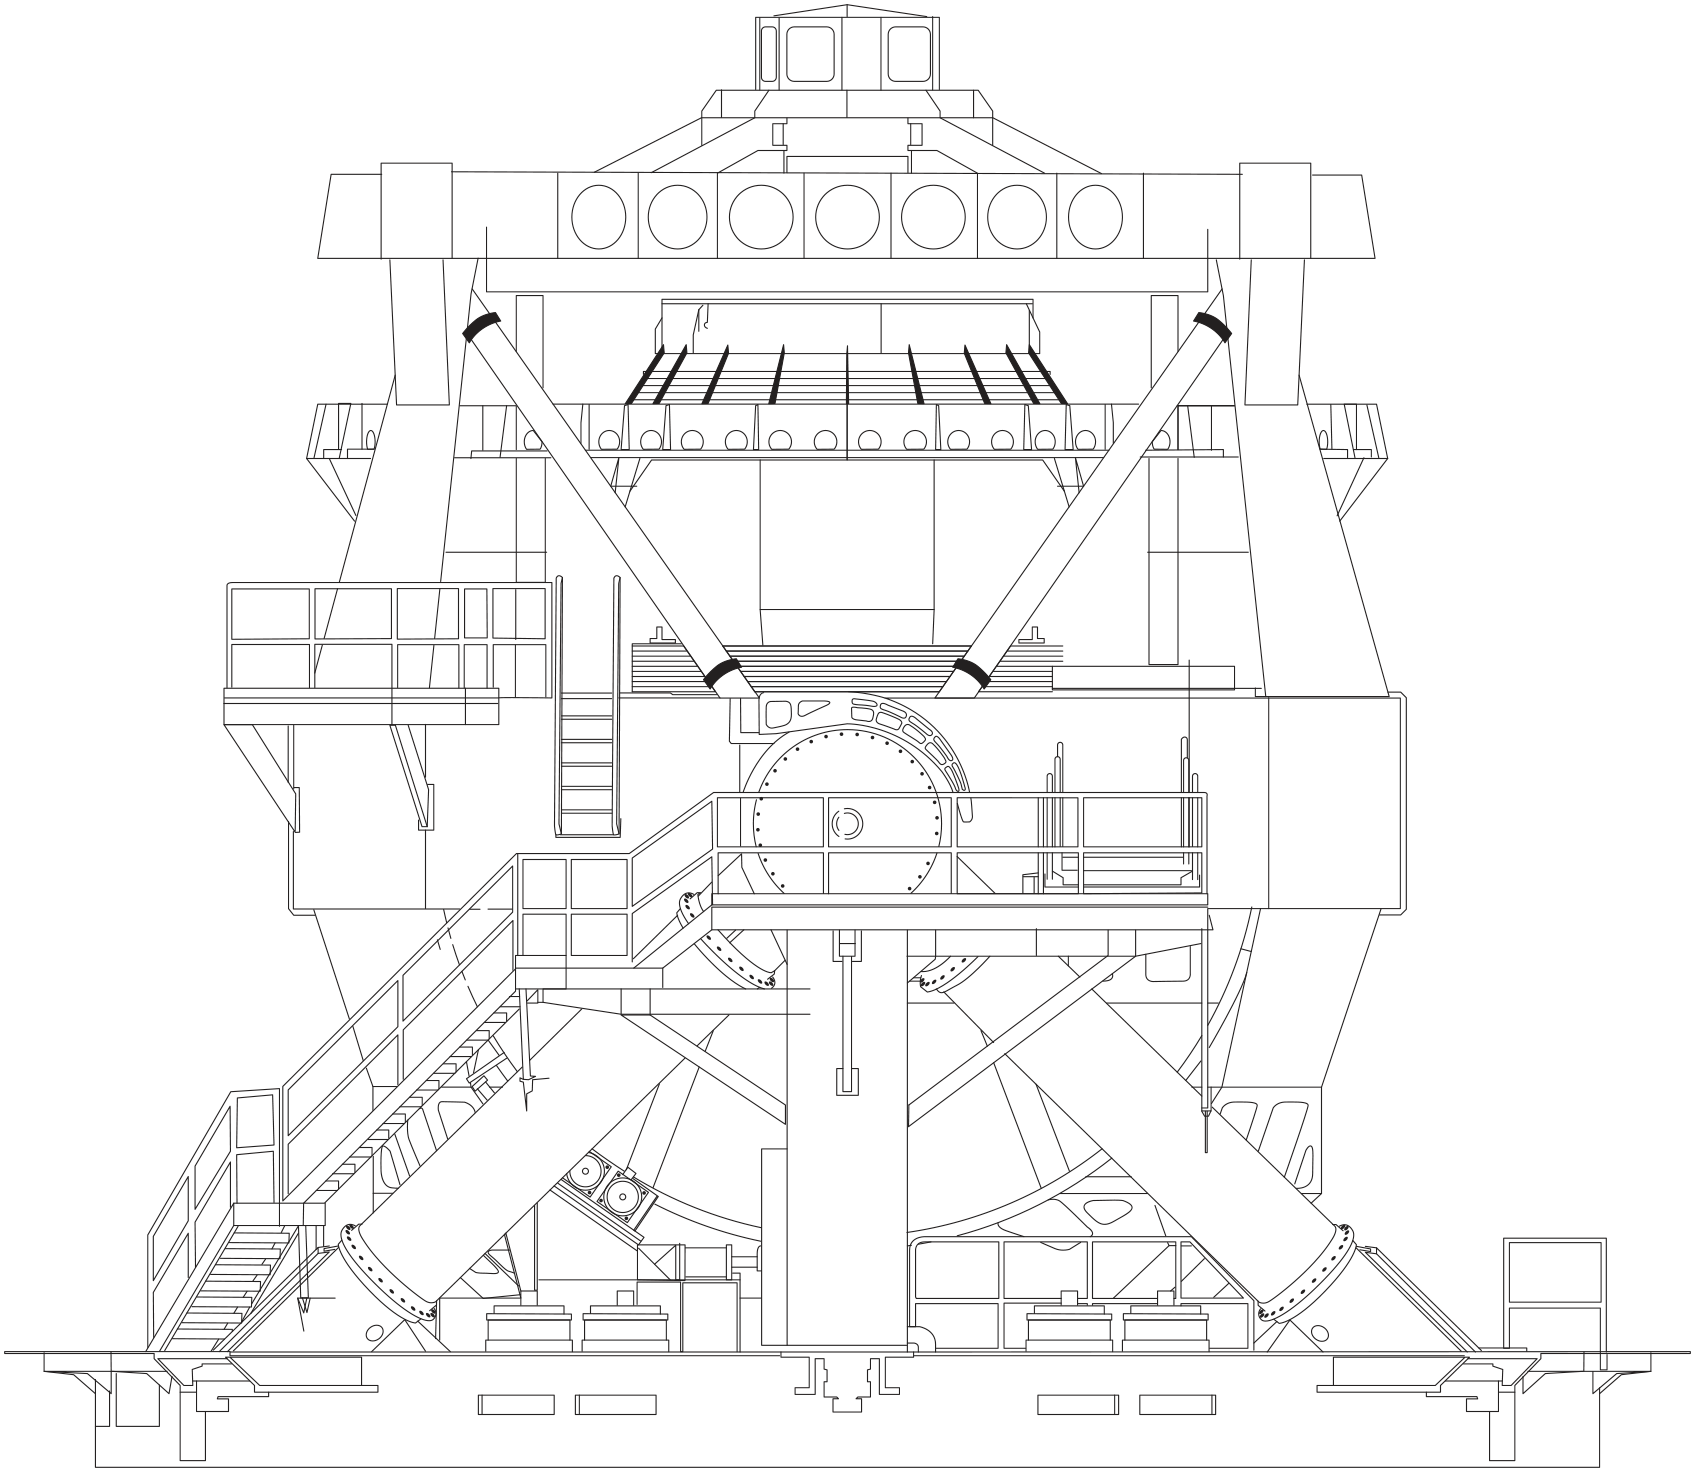

Line Drawing of Rubin Observatory's Simonyi Survey Telescope

A line drawing of NSF-DOE Vera C. Rubin Observatory's Simonyi Survey Telescope.

Credit: RubinObs/NOIRLab/SLAC/NSF/DOE/AURA